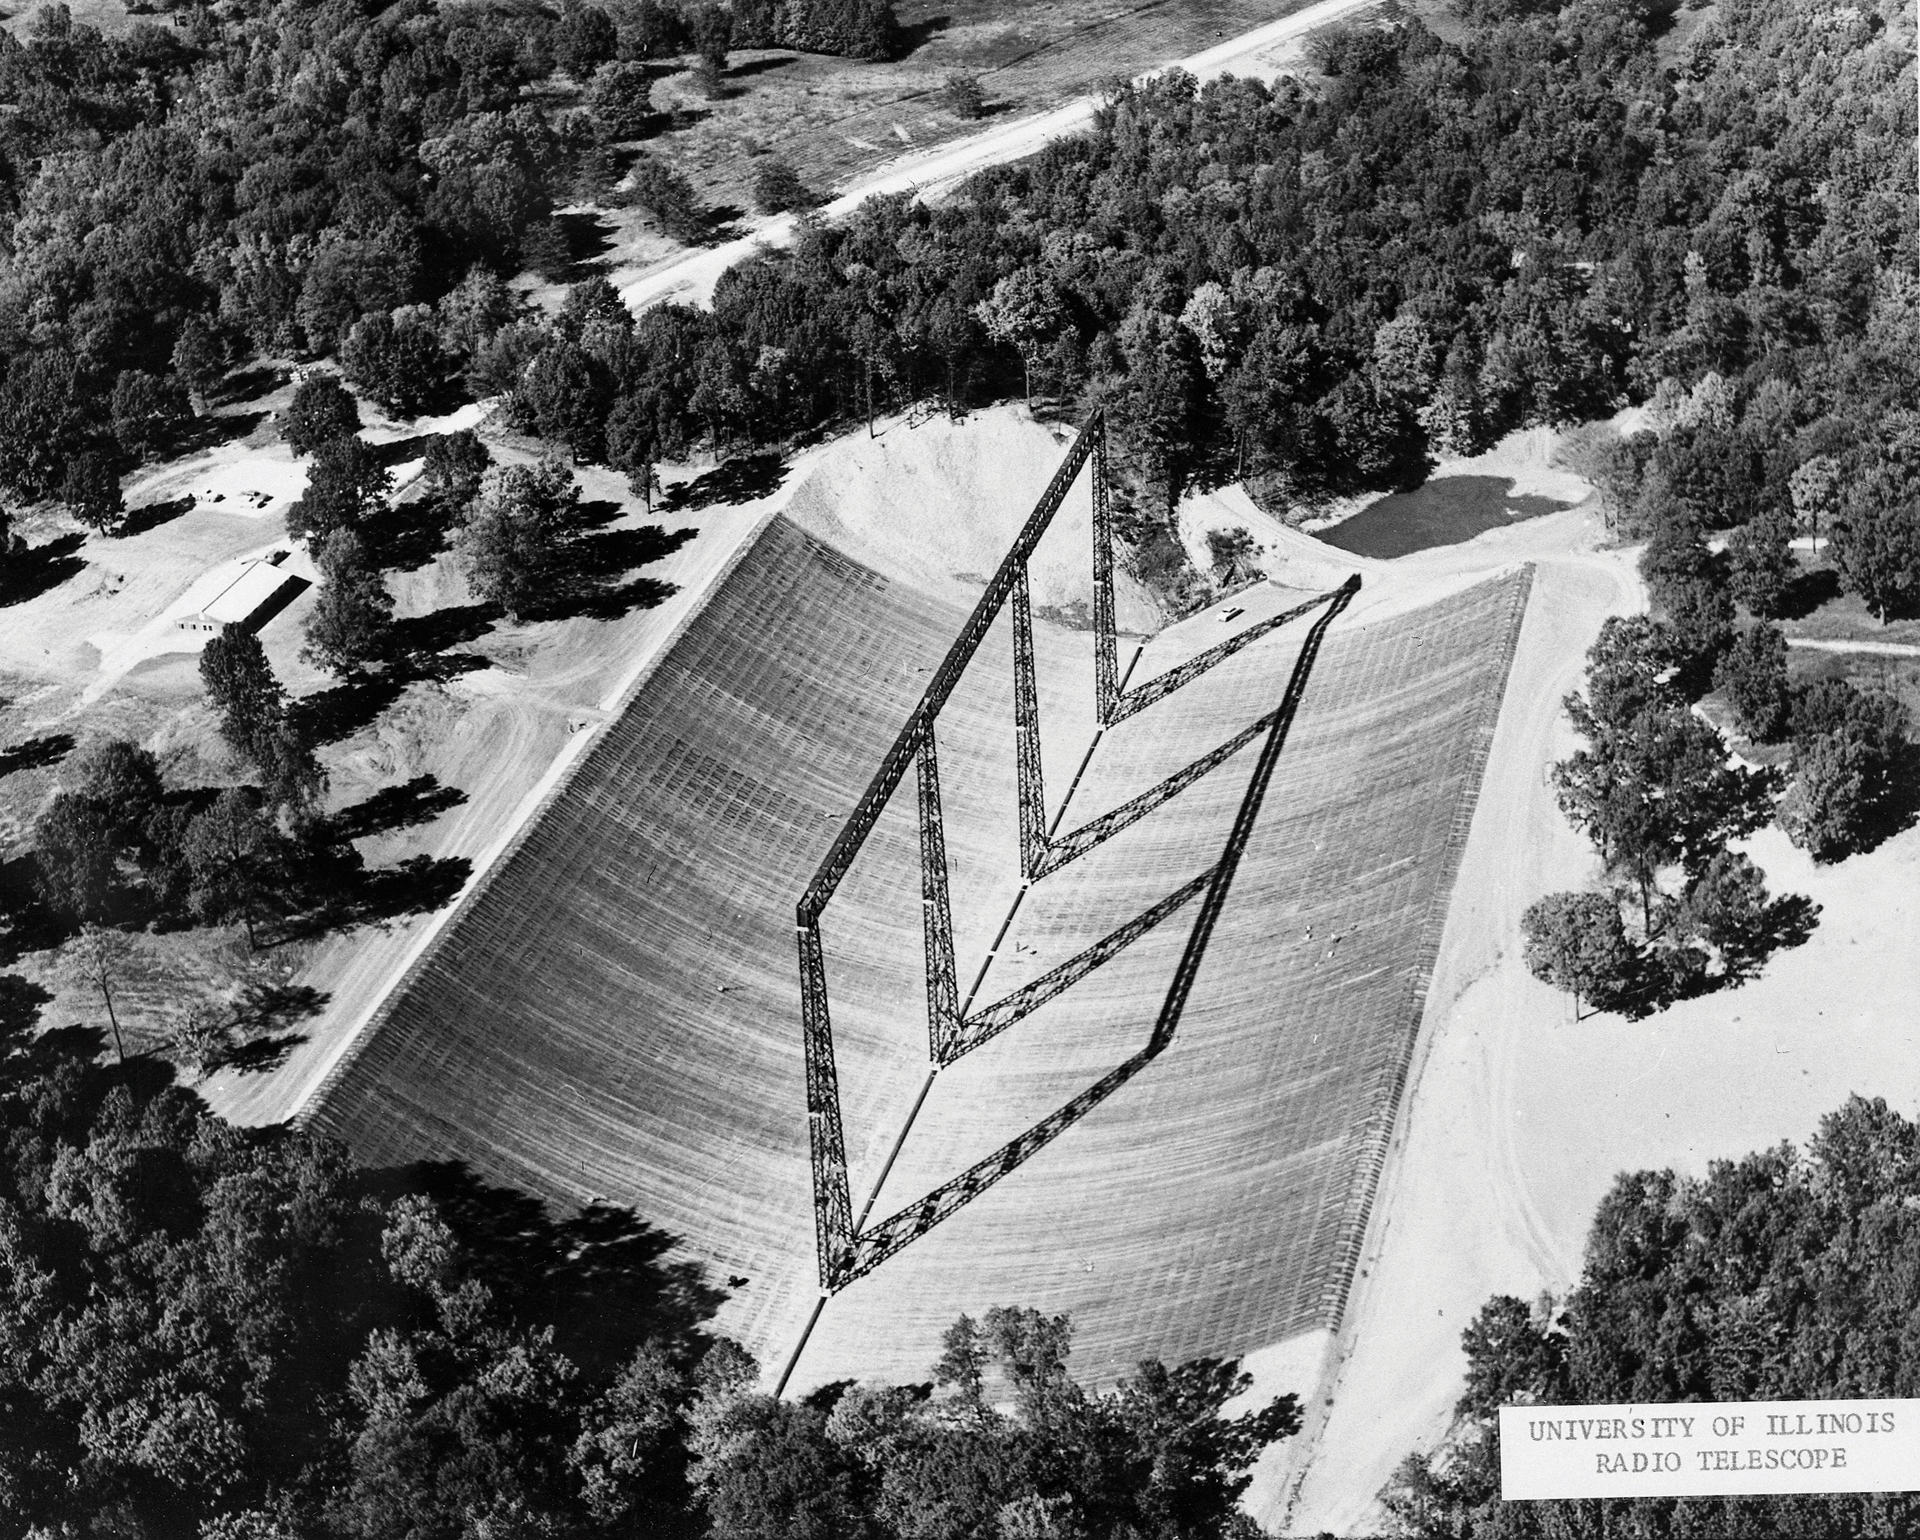

University of Illinois 400ft Antenna

Credit: NRAO/AUI/NSF